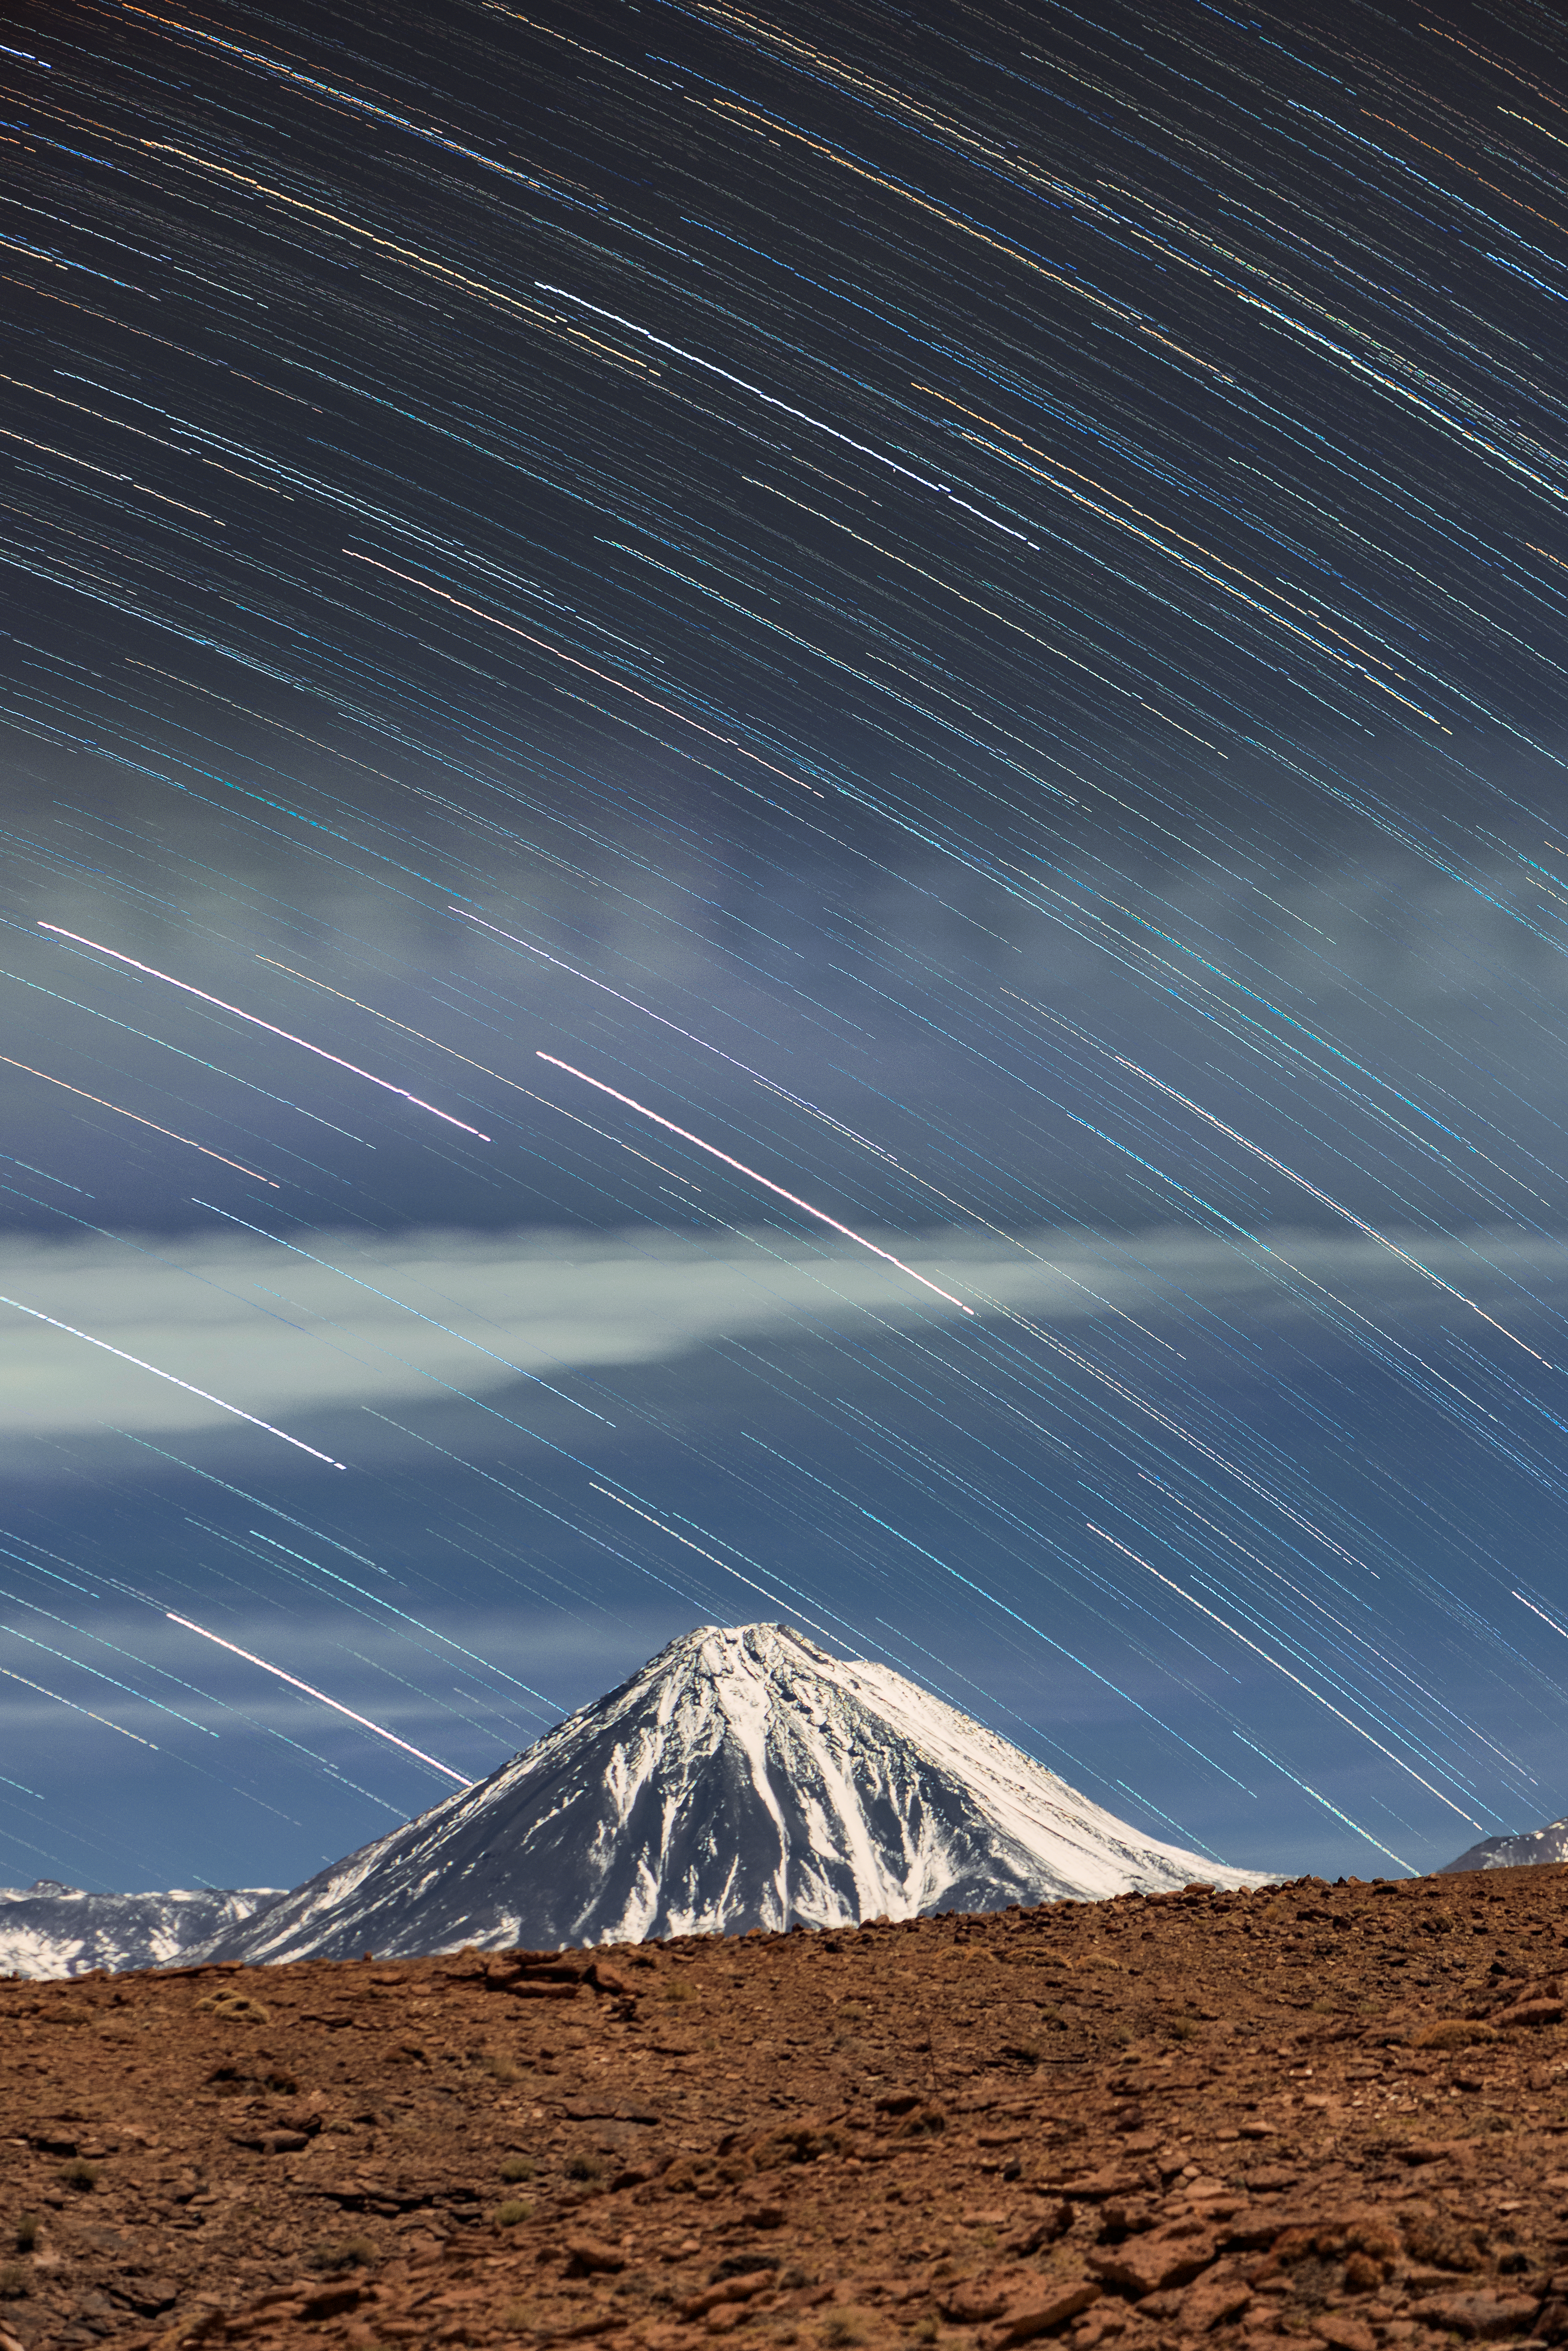

Startrails over Licancabur

Licancabur Volcano sits on the border between Chile and Bolivia and is part of the Andean Central Volcanic Zone. It measures 5916 metres high — much taller than Mont Blanc, the highest mountain in Europe.

This beautiful long-exposure image shows the trails of the stars above Licancabur as they move across the sky. In fact, it is the rotation of the Earth that causes the positions of the stars in the sky to change, and which produces these stunning trails.

Credit: S. Otarola/ESO